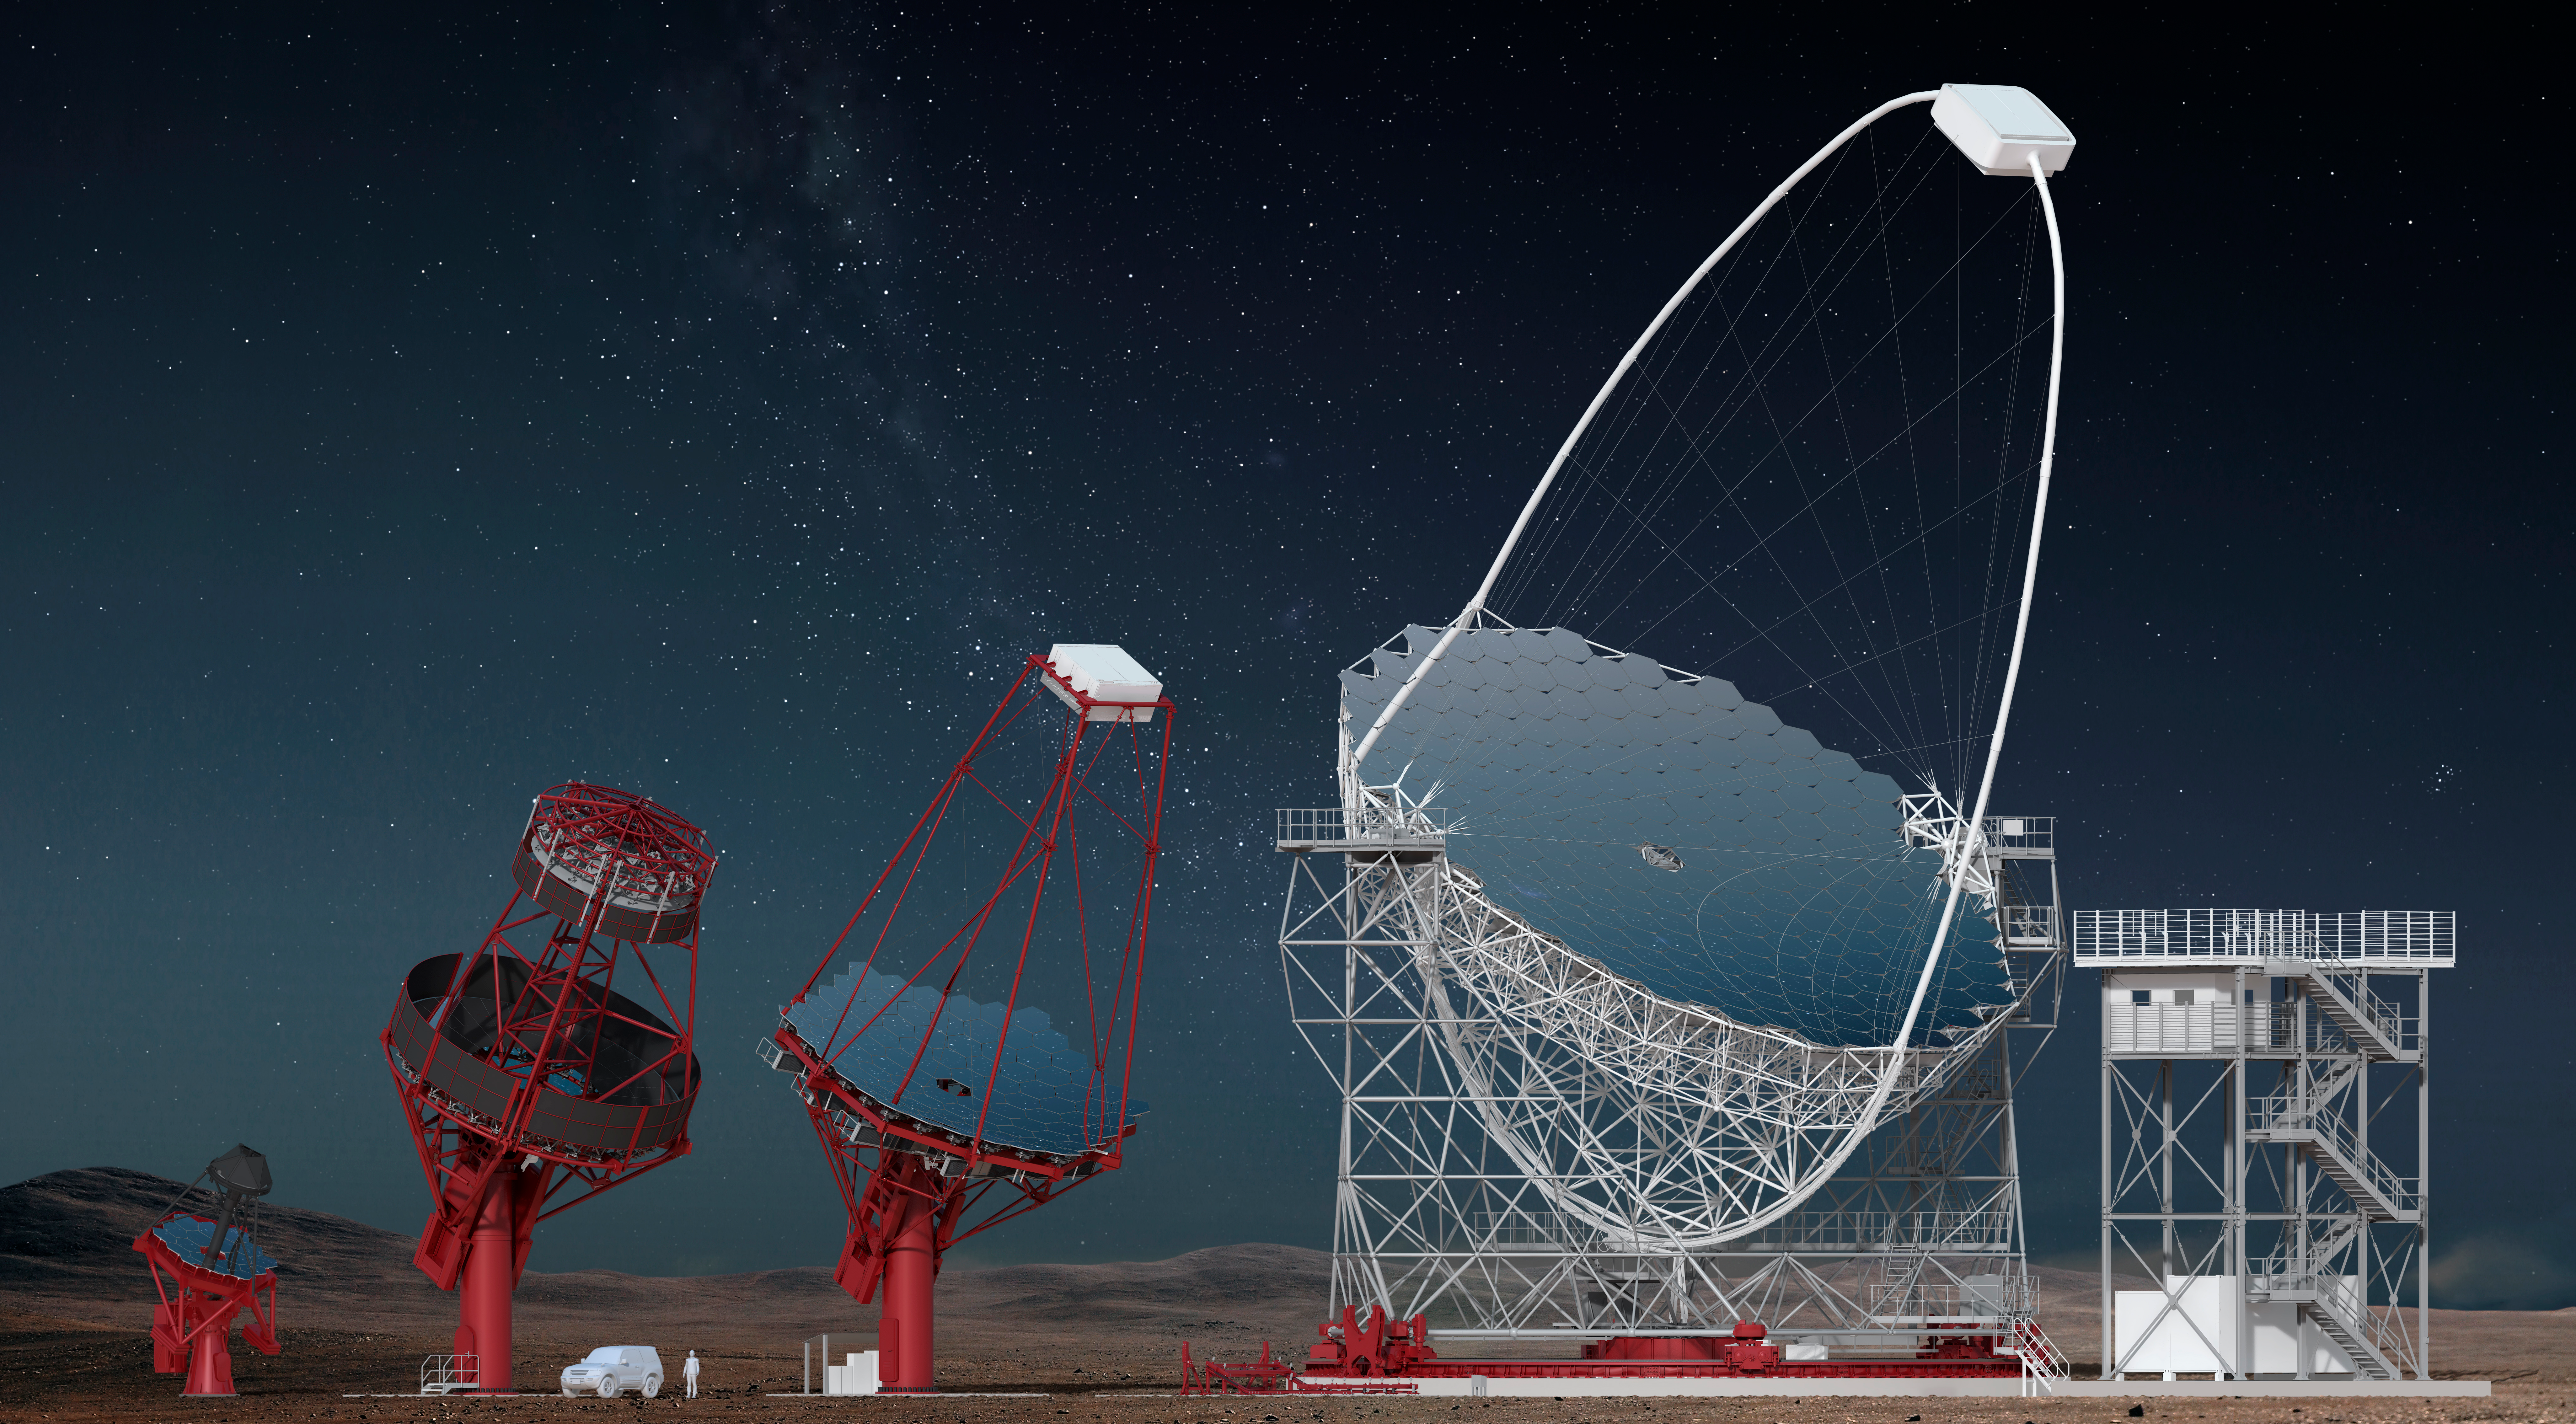

Proposed CTA Telescopes

Three classes of telescope types are required to cover the full CTA energy range (20 GeV to 300 TeV). For its core energy range (100 GeV to 10 TeV), CTA is planning 40 Medium-Sized Telescopes (MSTs). Eight Large-Sized Telescopes (LSTs) and 70 Small-Sized Telescopes (SSTs) are planned to extend the energy range below 100 GeV and above a few TeV.

Credit: Gabriel Pérez Diaz (IAC)